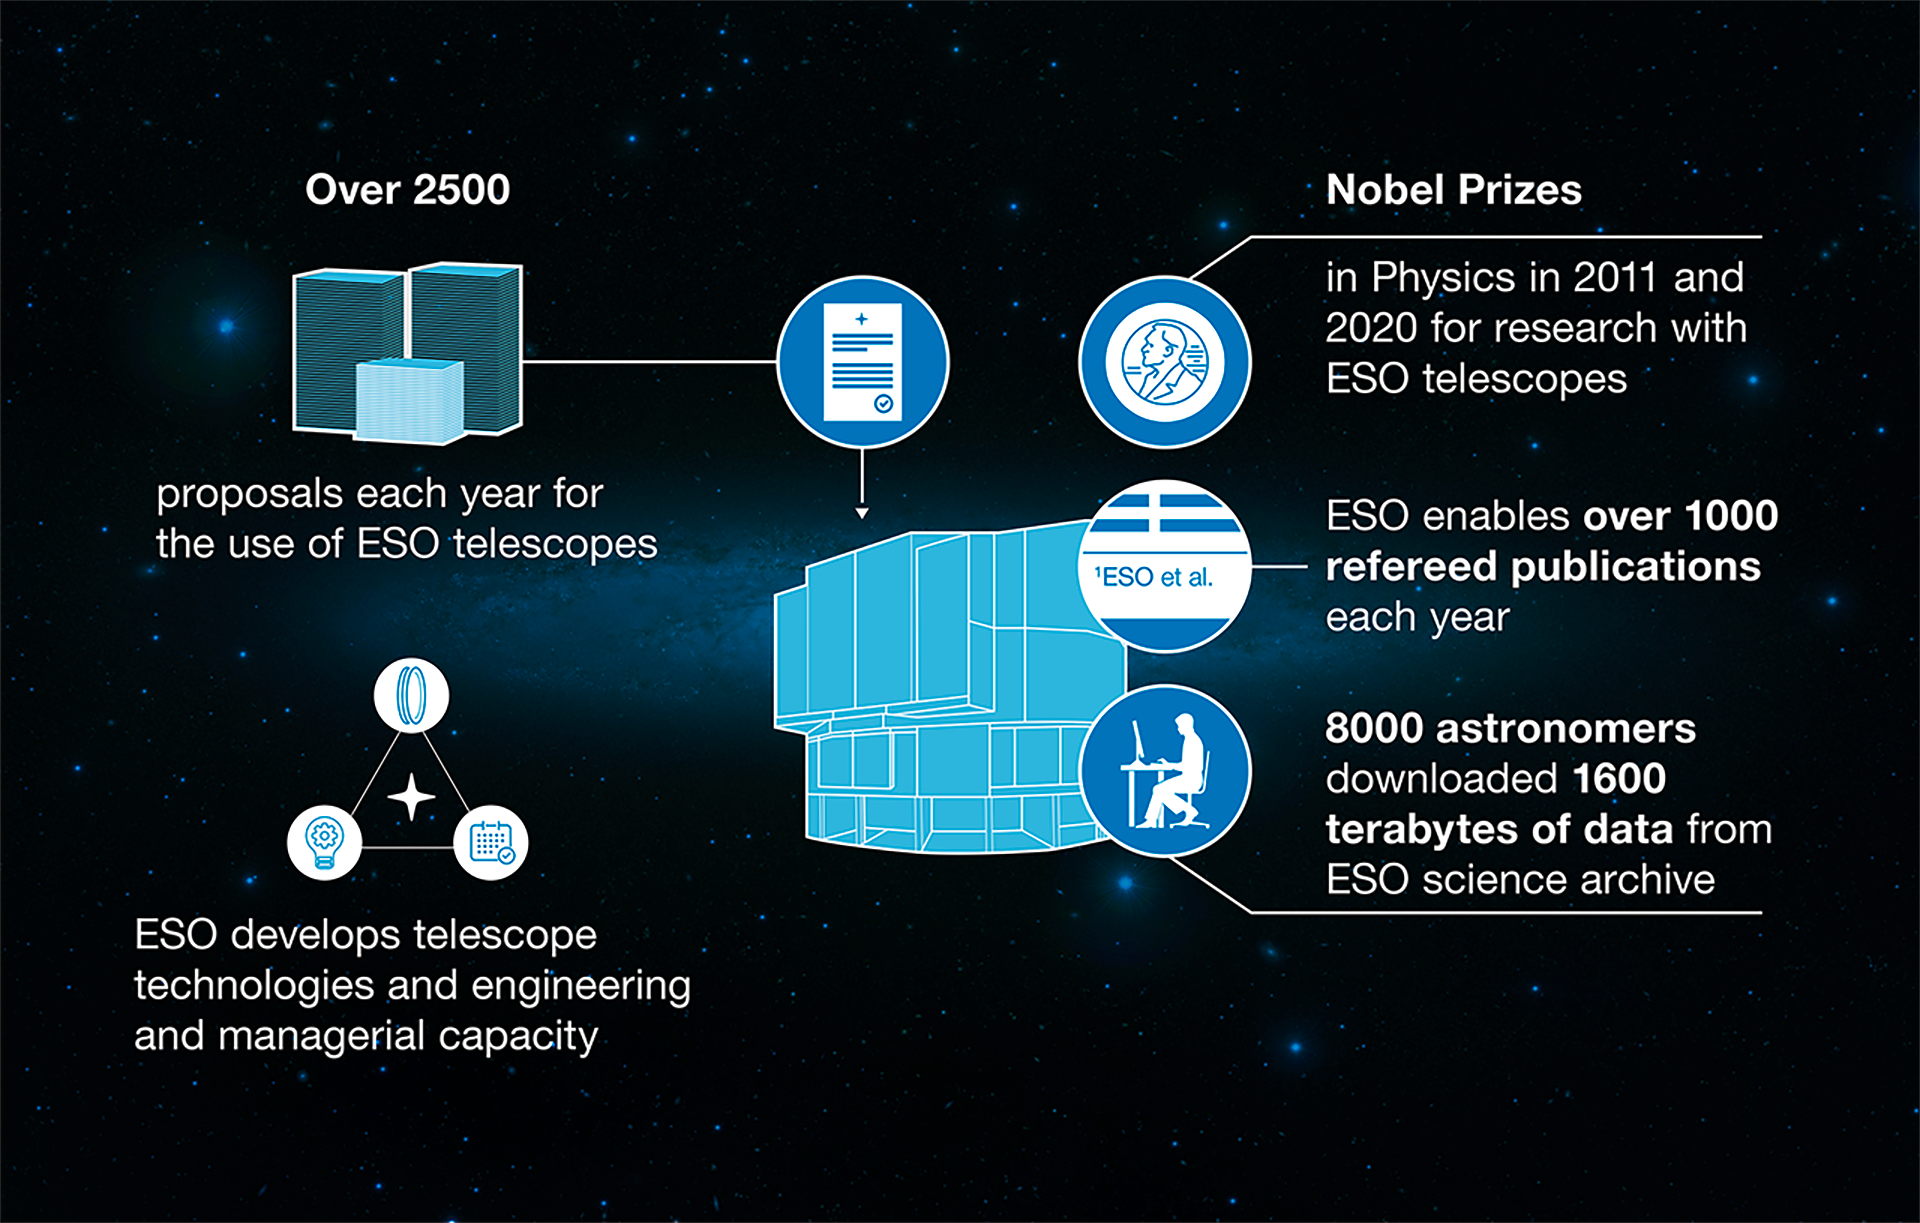

How ESO benefits its Member States

This graph is related to the publication ESO’s Benefits to Society.

Credit: ESO